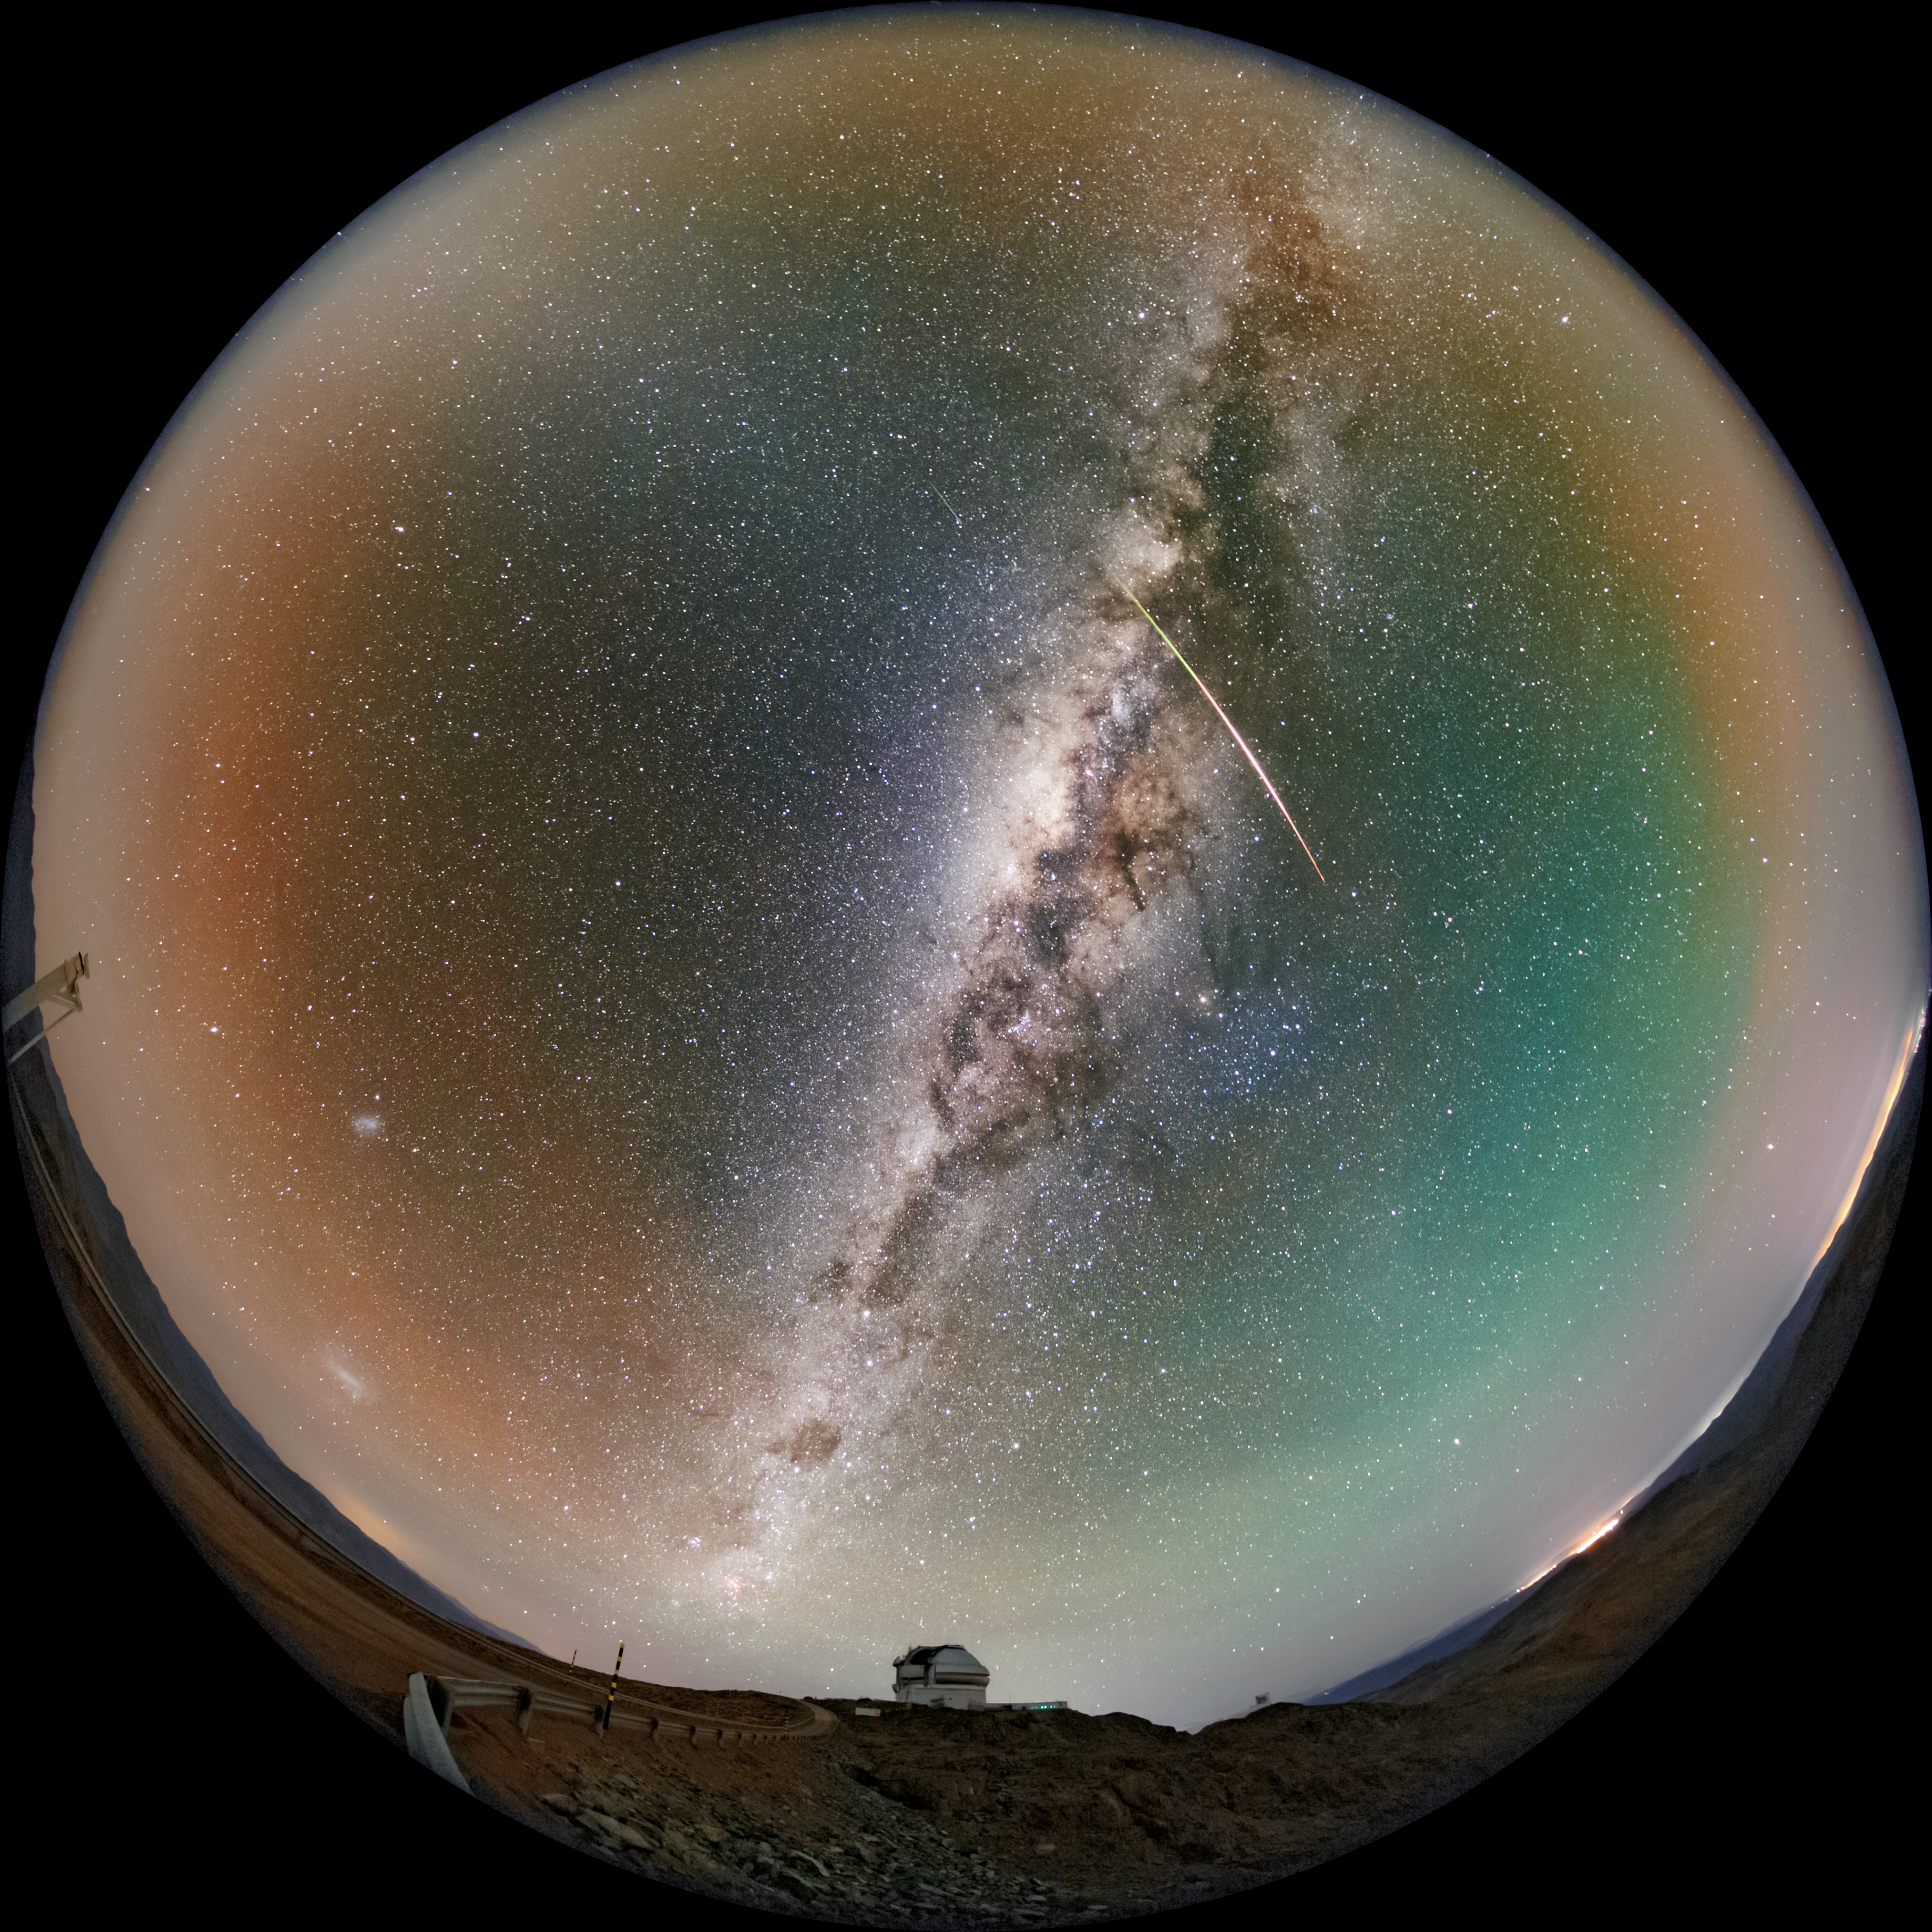

Act Fast (Like Gemini!)

A meteor flies quickly above Gemini South, one half of the International Gemini Observatory, a Program of NSF NOIRLab. A wide-shot of this image was featured as an Image of the Week.

Petr Horálek, the photographer, is a NOIRLab Audiovisual Ambassador.

Credit: International Gemini Observatory/NOIRLab/NSF/AURA/P. Horálek (Institute of Physics in Opava)